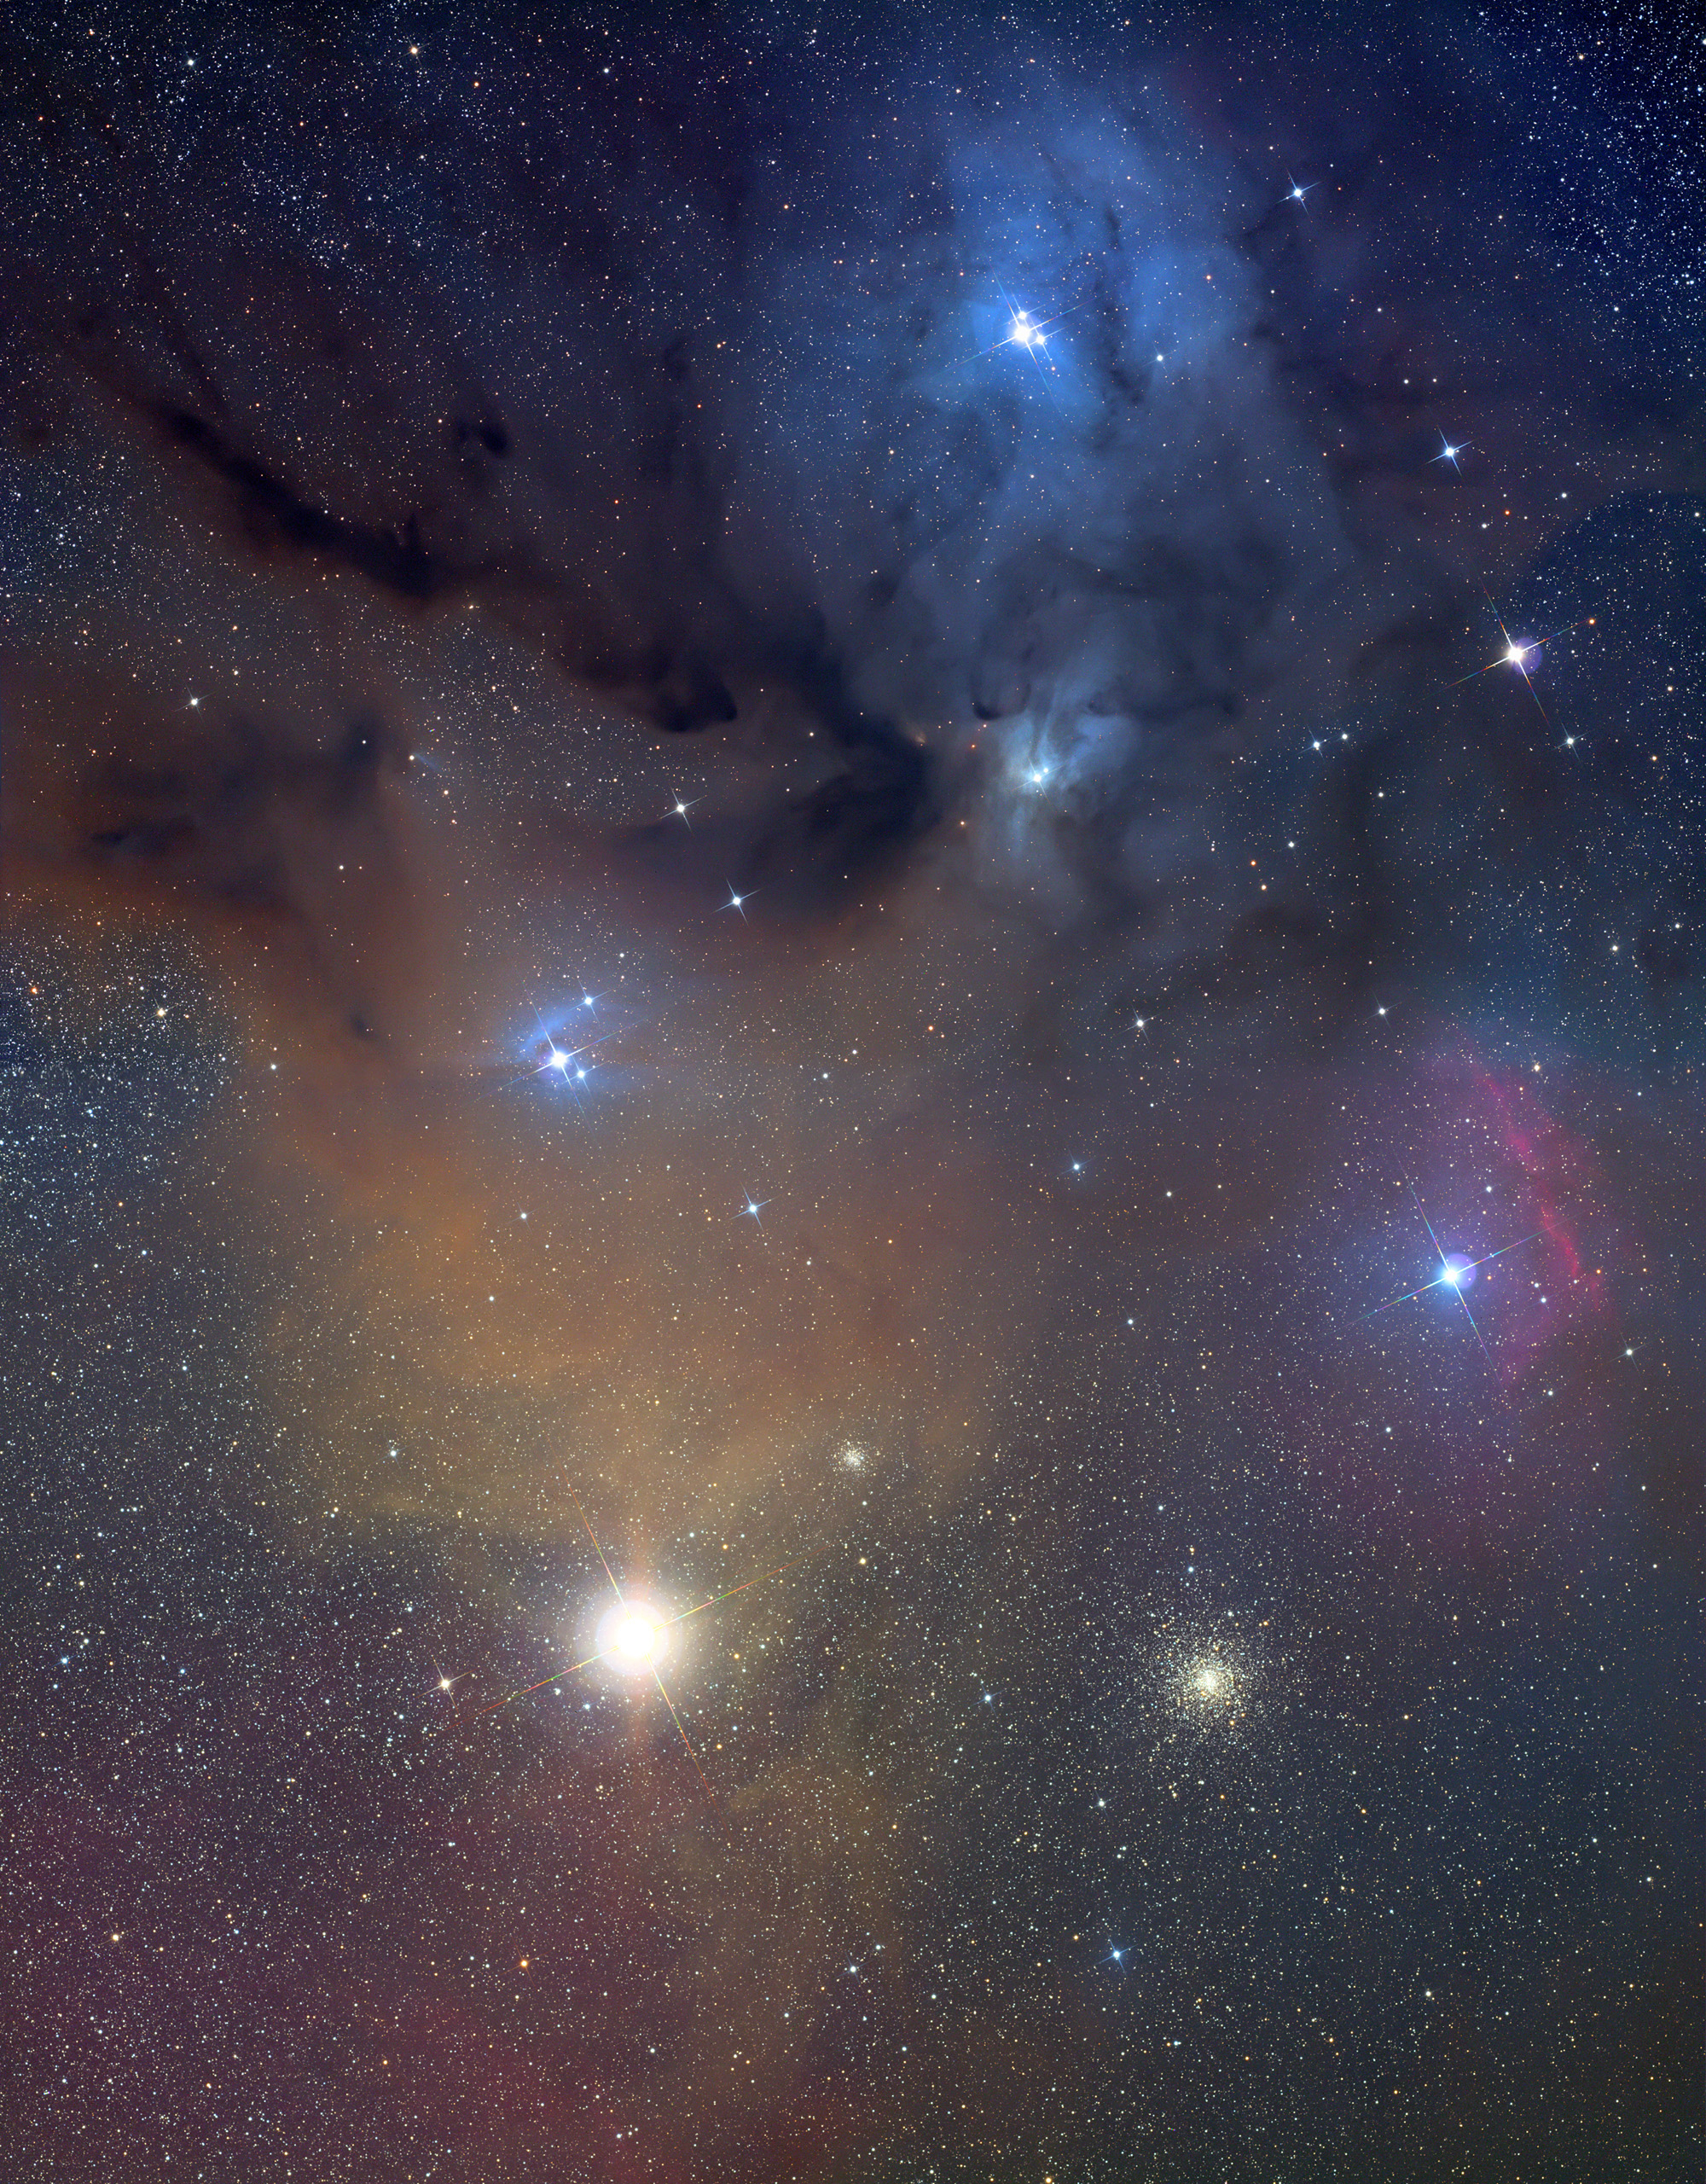

Antares Region

Credit: Jay Ballauer/Adam Block/NOAO/AURA/NSF